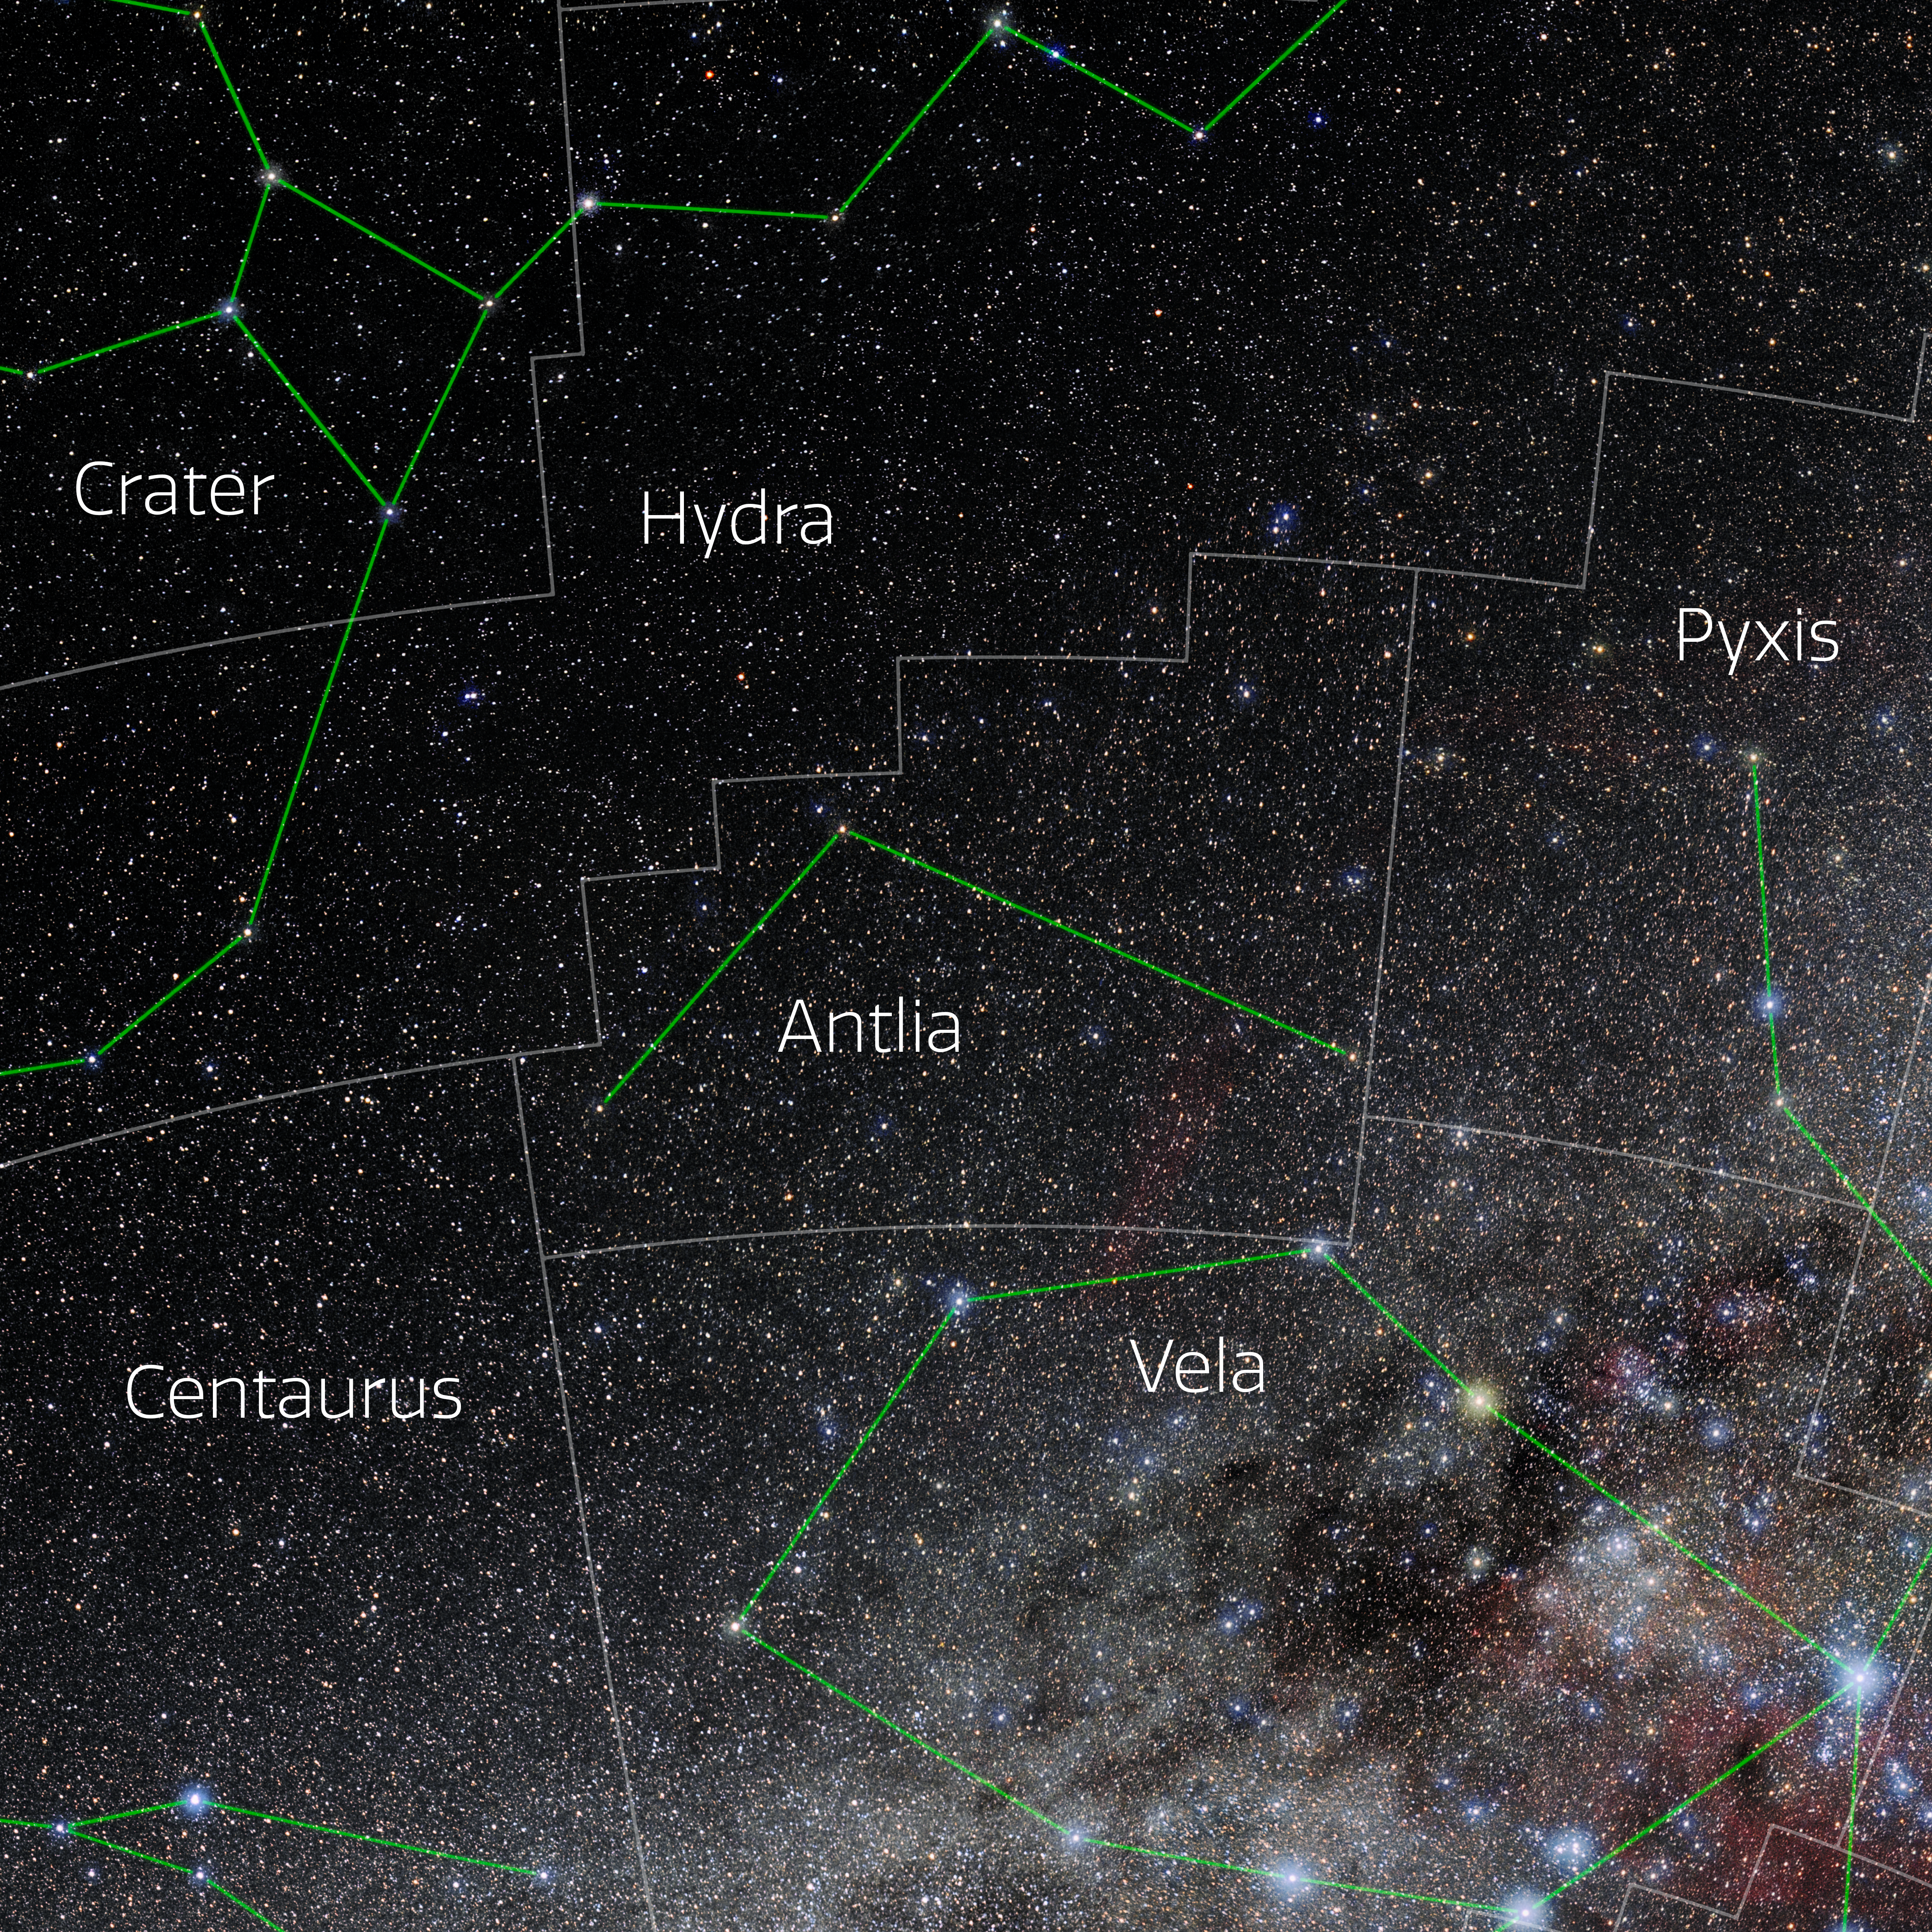

Antlia (Annotated)

Photo of the constellation Antlia with annotations from IAU and Sky & Telescope. Here is the non-annotated version.

Credit: E. Slawik/NOIRLab/NSF/AURA/M. Zamani